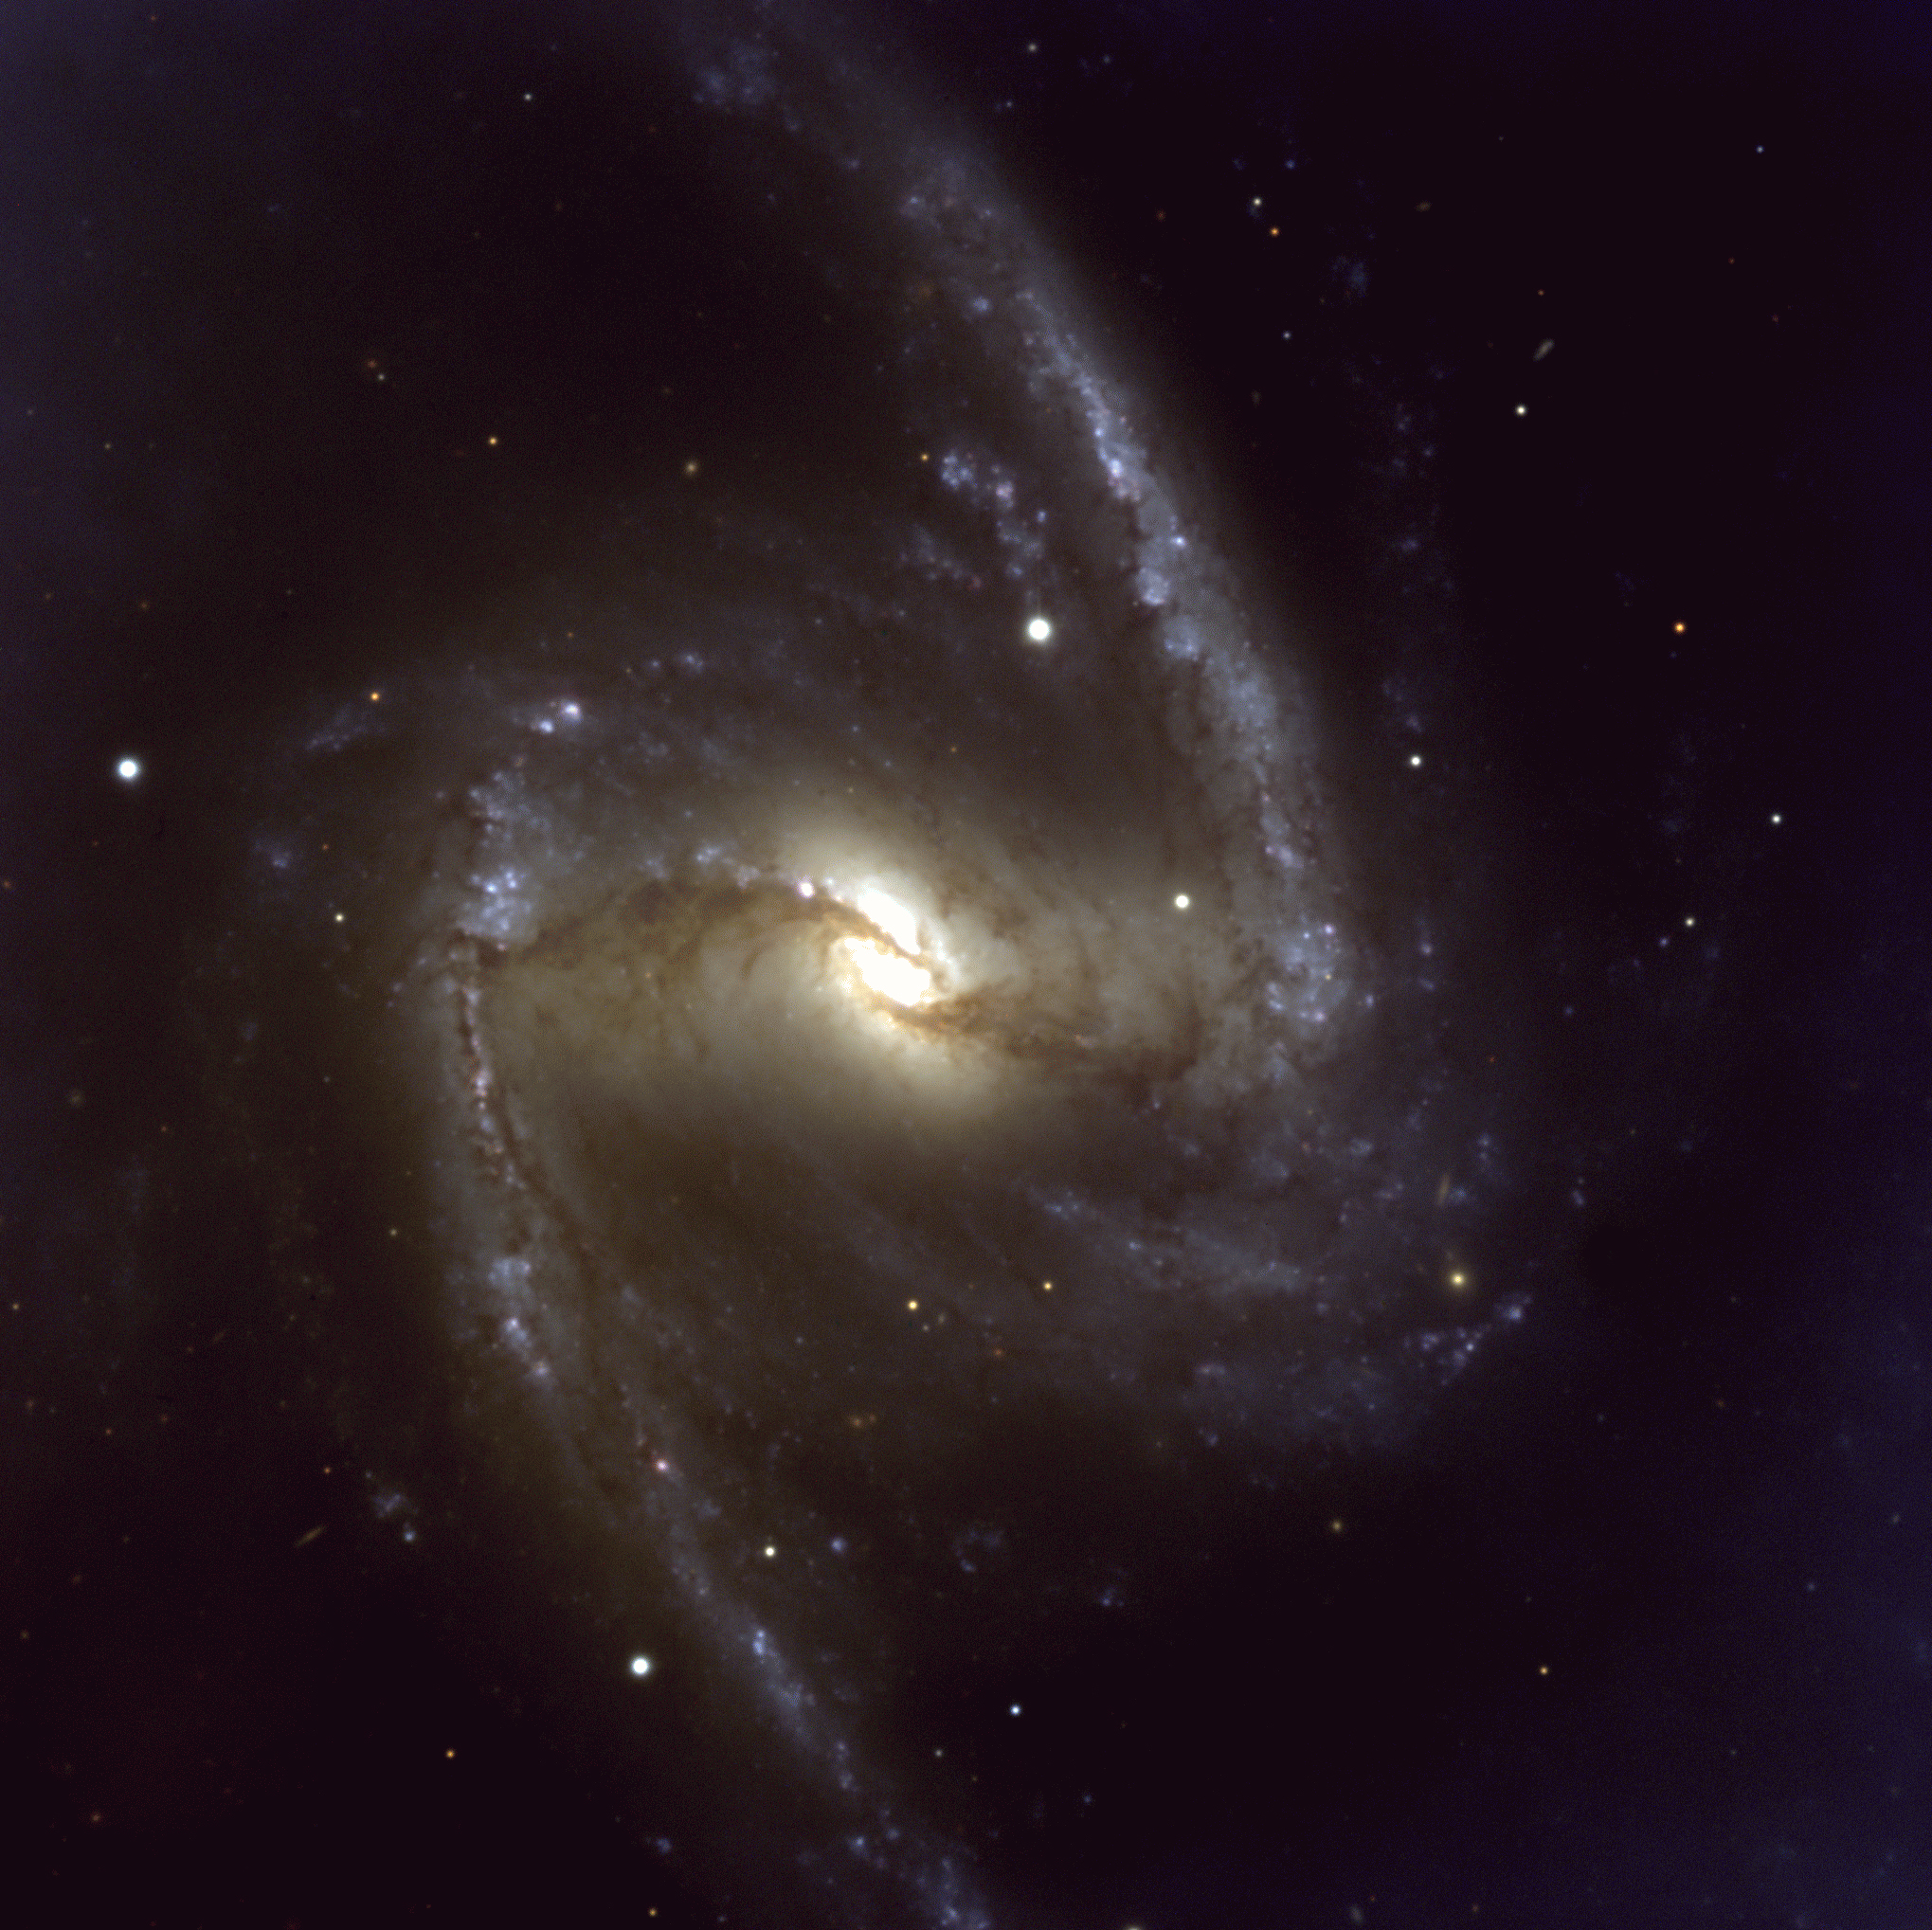

Barred galaxy NGC 1365

This is a true-colour image of the major part of NGC 1365, combined from three exposures with the FORS1 multi-mode instrument at VLT UT1, in the B (blue), V (green) and R (red) optical bands. The exposure times were 360, 180 and 140 seconds, respectively. The image quality is about 0.8 arcsec. The field measures about 7 x 7 arcmin 2. North is up and East is left.

Credit: ESO